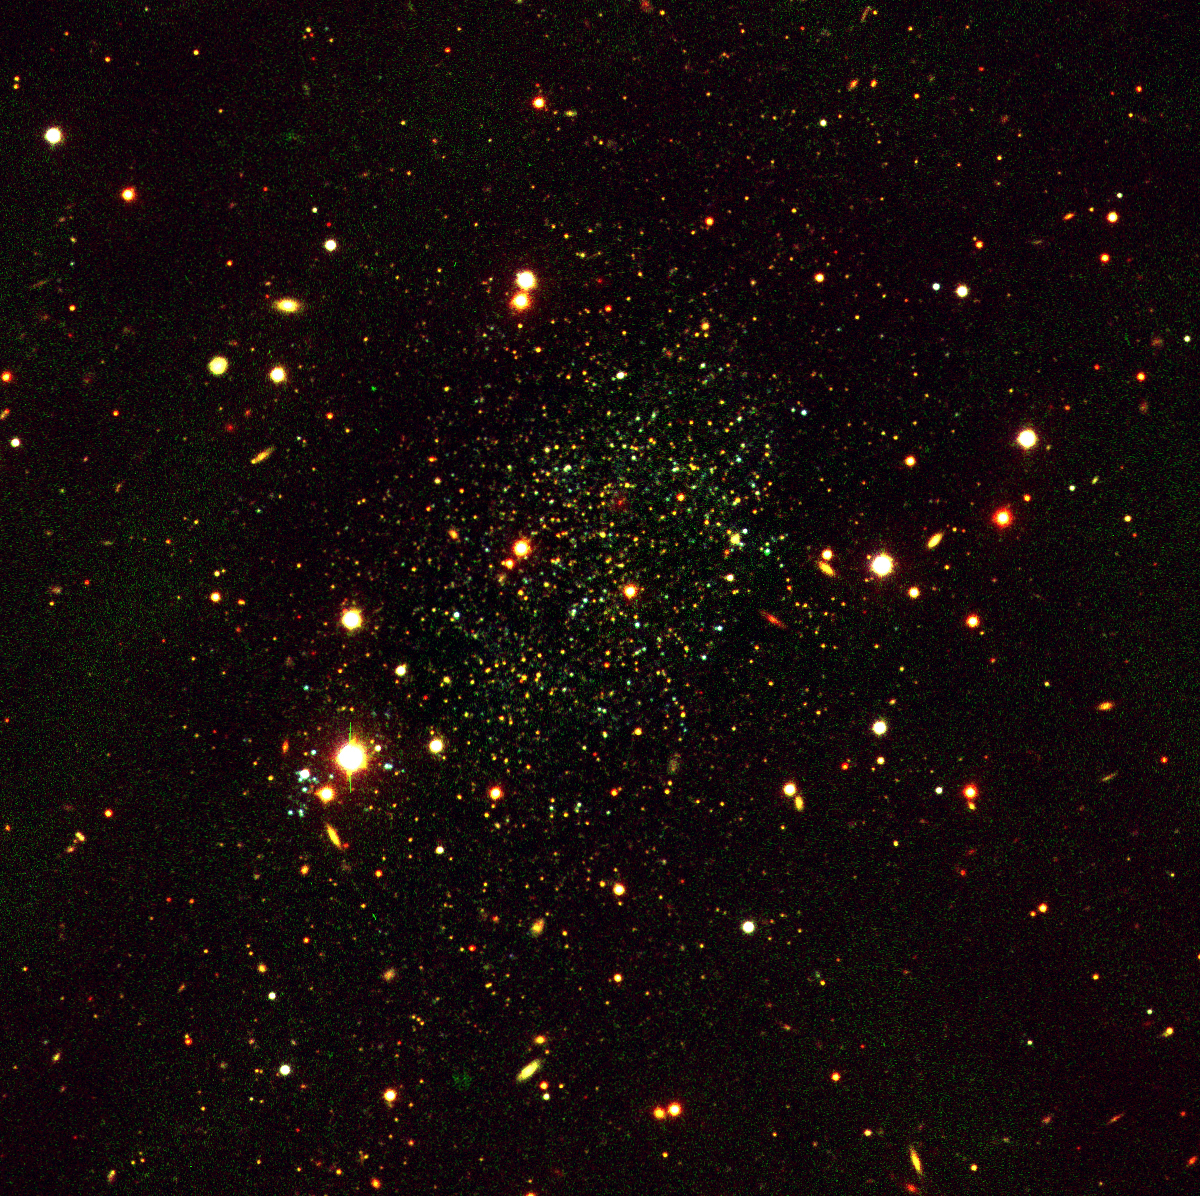

Dwarf galaxy Antlia

True-colour image of the dwarf galaxy Antlia combined from three exposures with the FORS1 multi-mode instrument at VLT UT1, in the B (blue), V (green) and R (red) optical bands. Many background galaxies are seen in the field. The total exposure times were 2400 sec, 2400 sec and 5400 sec, respectively. The seeing varied between 0.5 and 0.7 arcsec. The field measures about 7 x 7 arcmin 2. North is up and East is left. Very high quality images of Antlia were obtained in different colours by FORS1 on VLT UT1 in the period 27 - 31 January 1999. These data were taken around full moon, so they do not show as faint stars as they would under normal FORS operating conditions, but the image quality is exceptional. They represent by far the best images ever obtained of this galaxy, and they include the first deep B-band images.

Credit: ESO